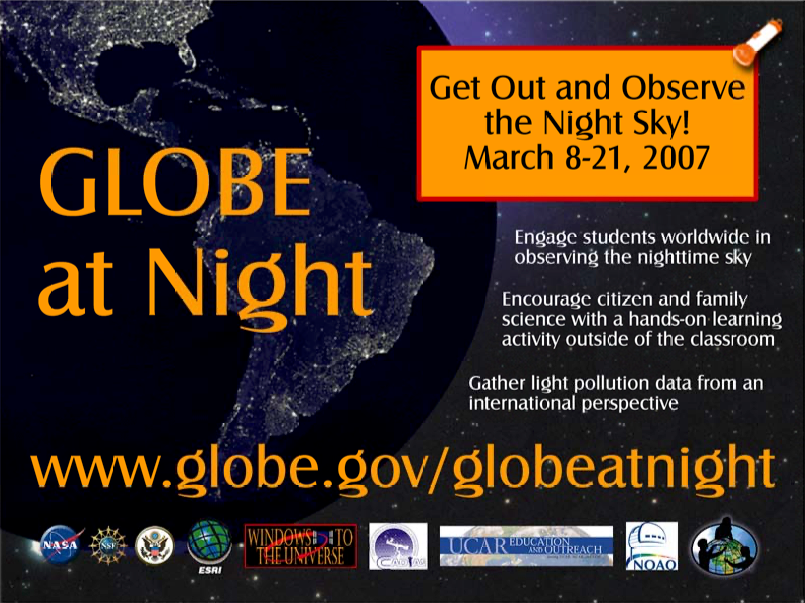

Globe at Night poster

Credit: NOIRLab